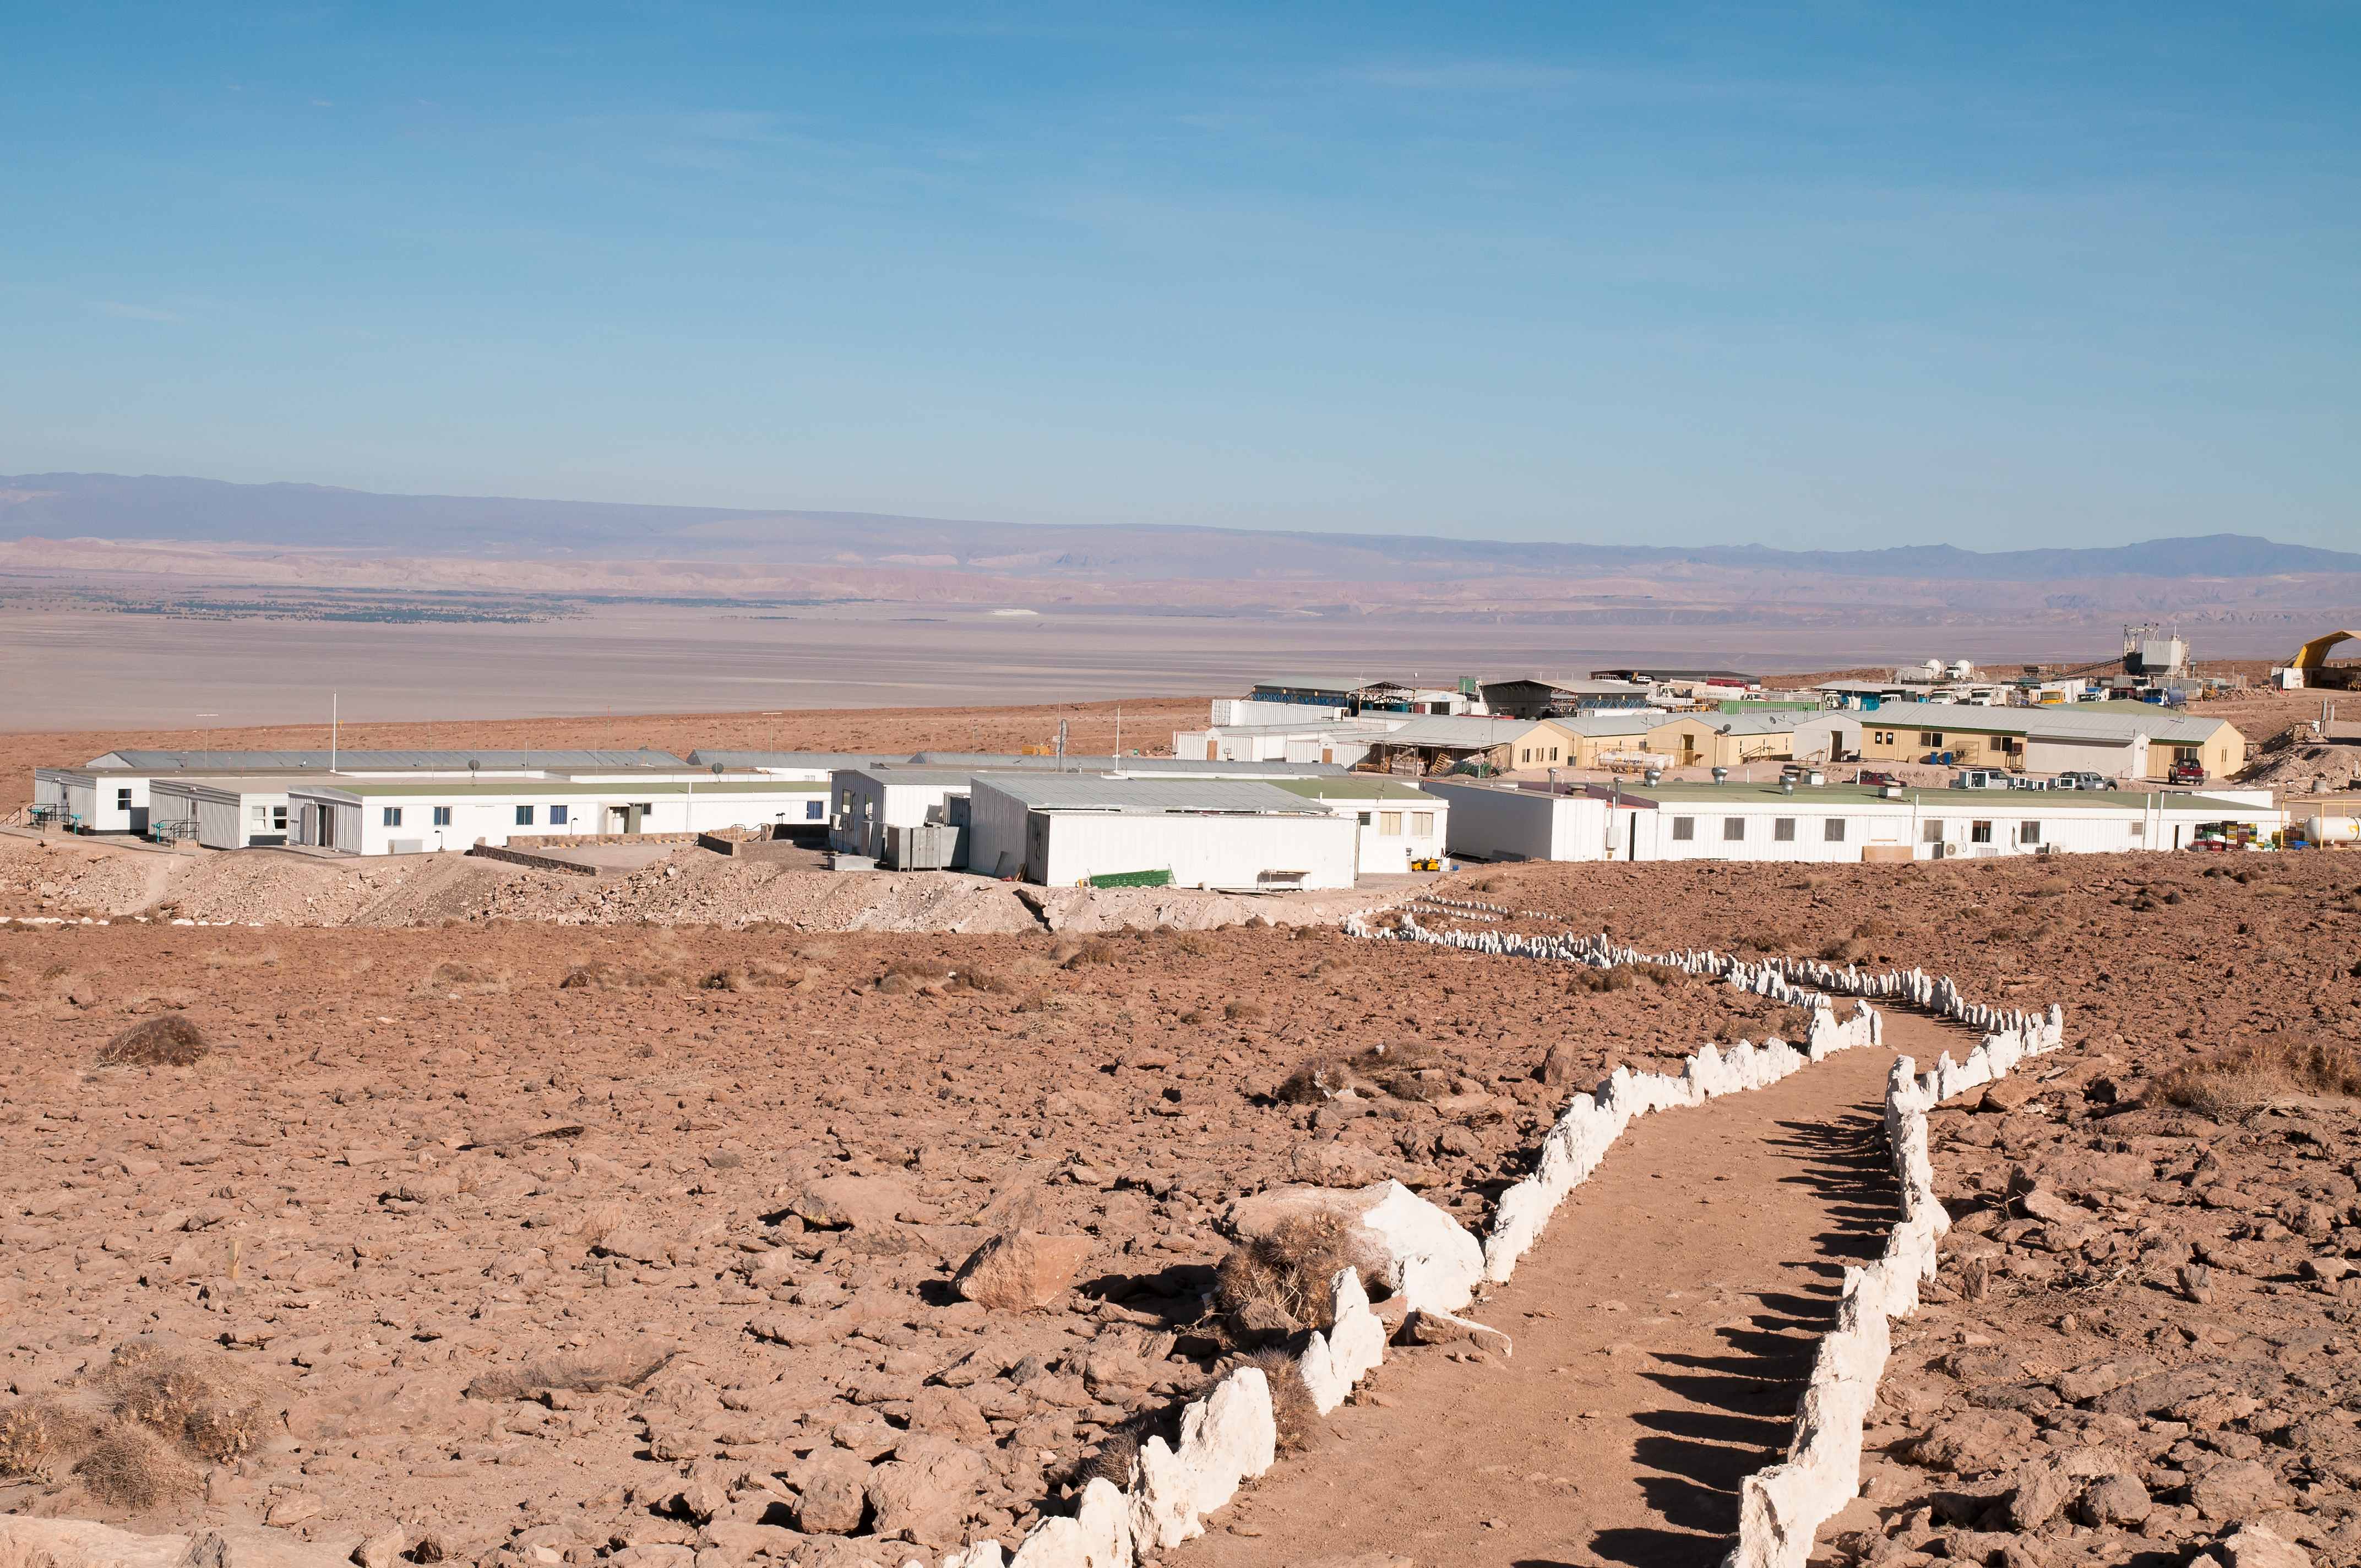

Around the ALMA OSF

View of part of the ALMA base camp, near the Operations Support Facility (OSF), located at 2900 m altitude on the road to the Chajnantor plateau, home of the Atacama Large Millimeter/submillimeter Array (ALMA), the largest astronomical project in existence and the most powerful submillimetre-wavelength radio telescope in the world. In the background, the Salar de Atacama.

Credit: ALMA (ESO/NAOJ/NRAO)/A. Caproni (ESO)